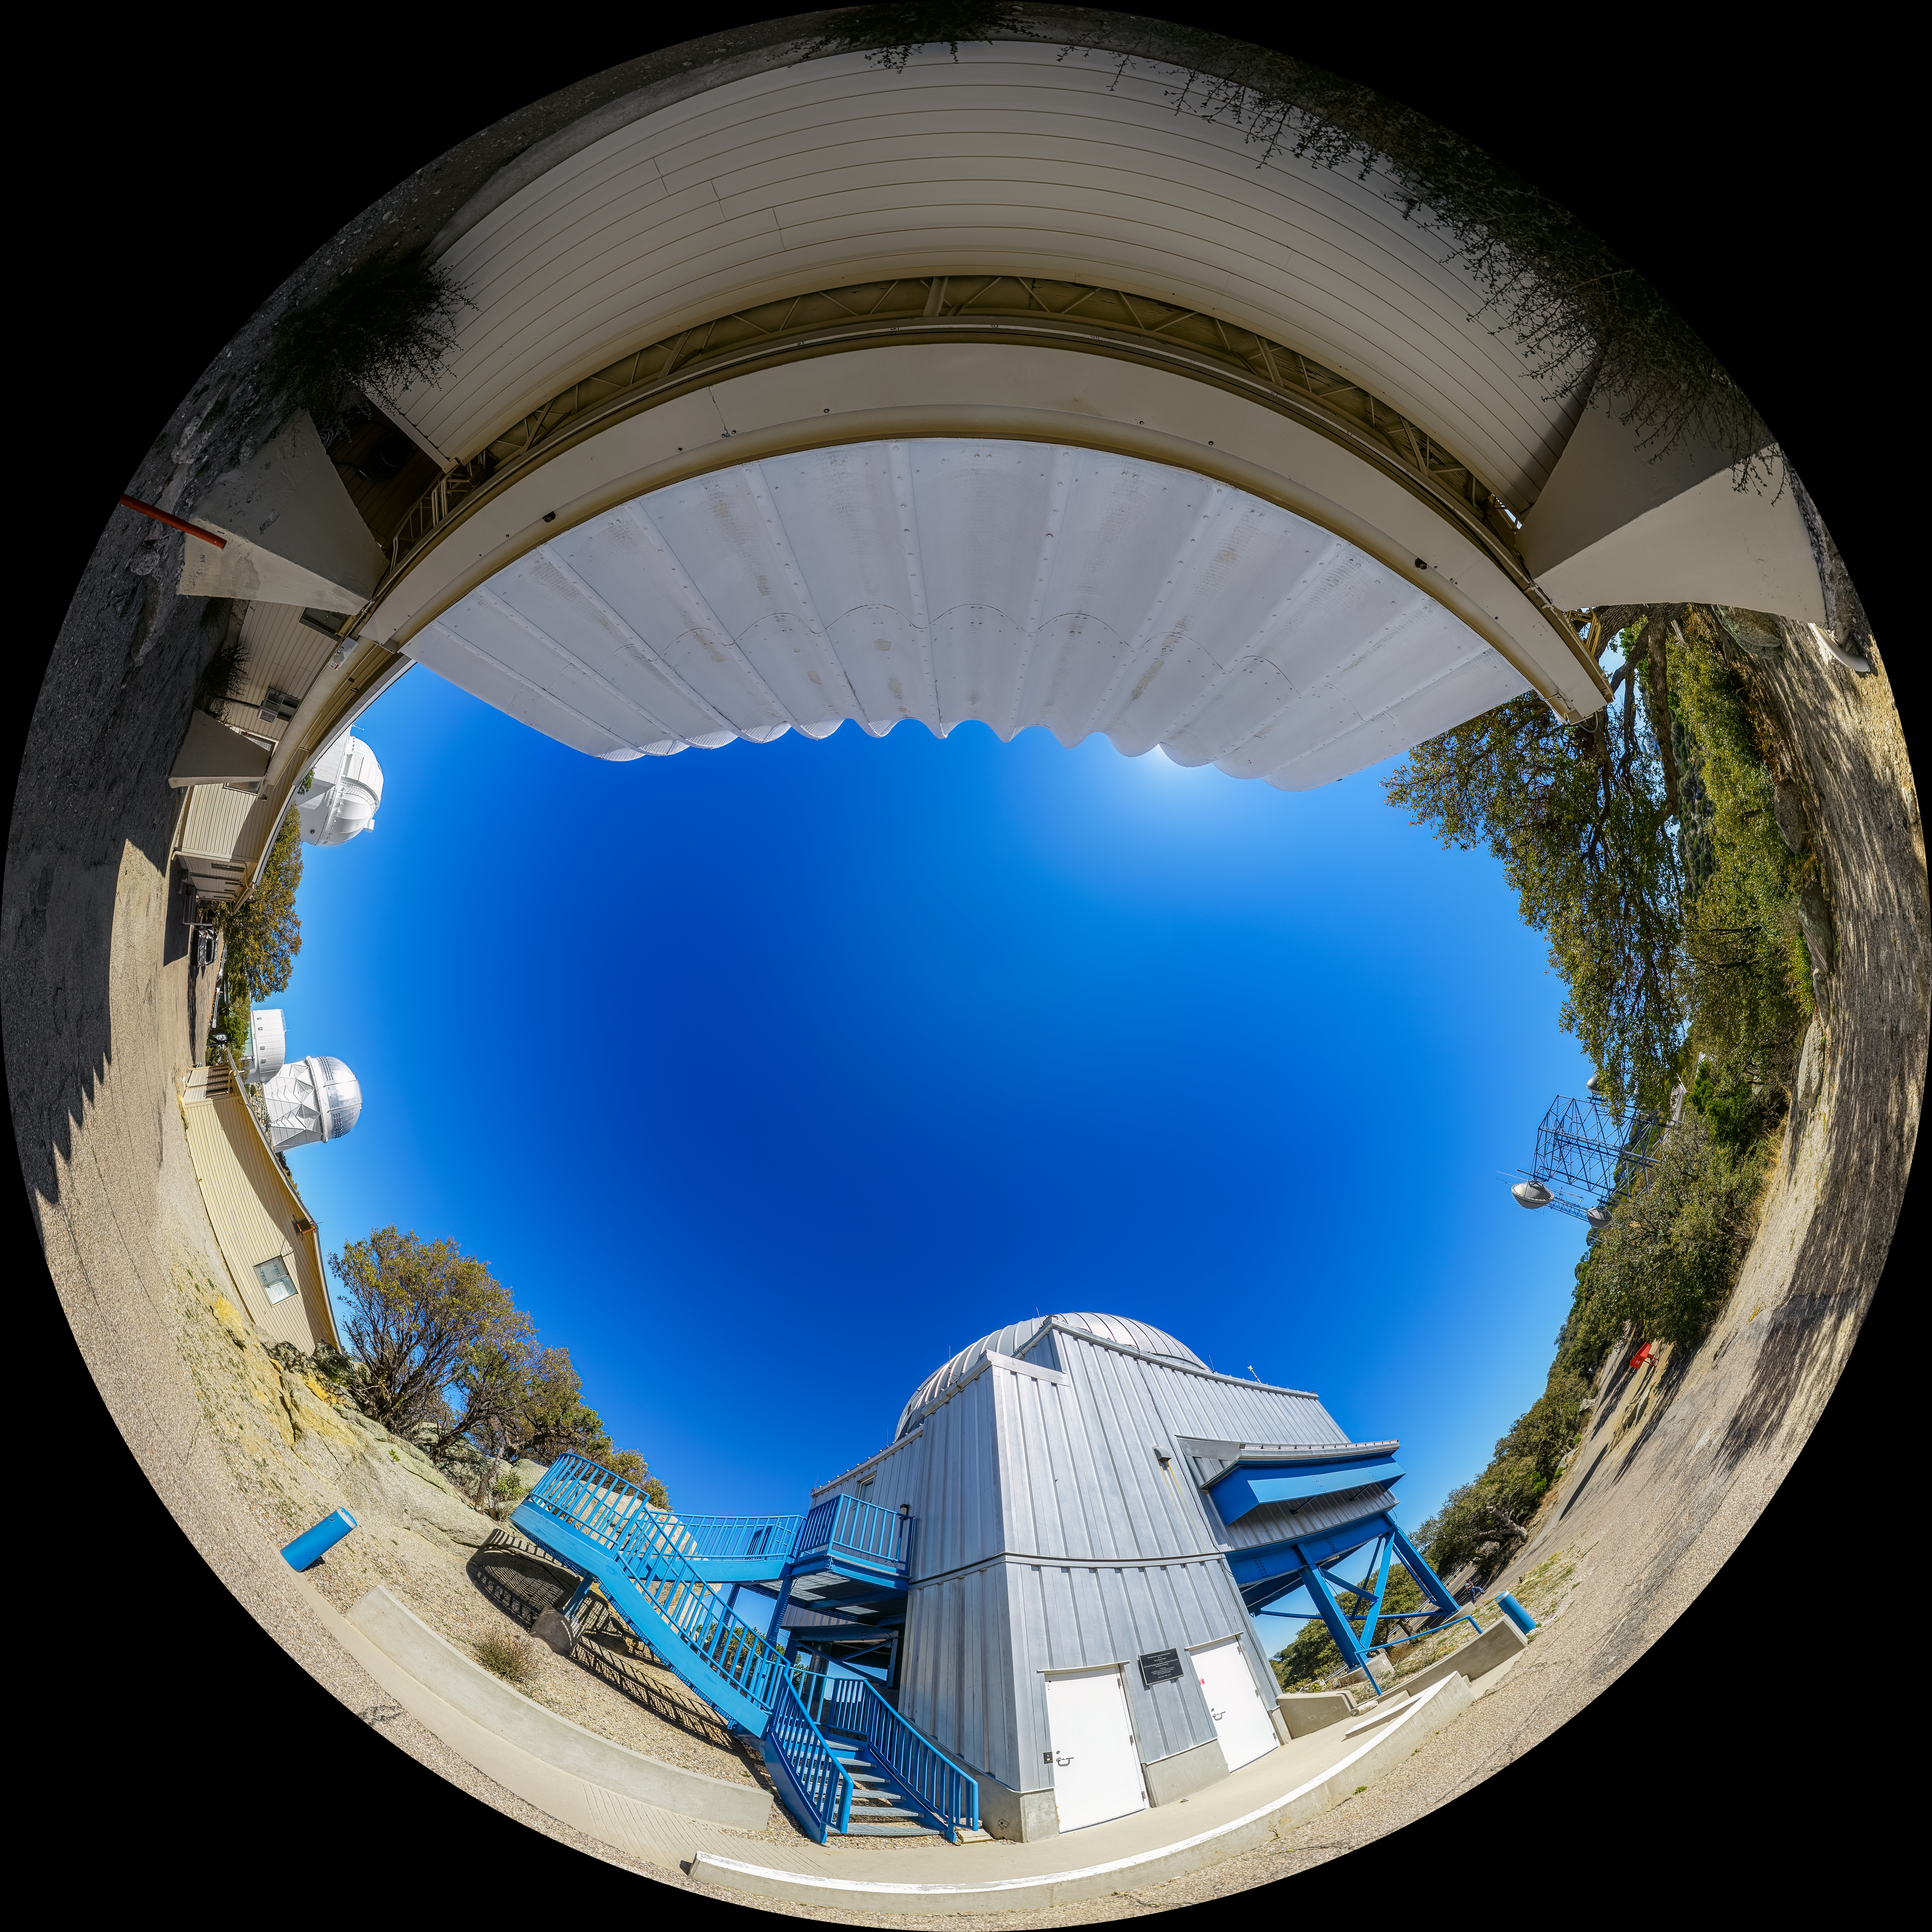

UA SuperLotis Telescope Fulldome

A fulldome view of the UA SuperLotis Telescope located at Kitt Peak National Observatory (KPNO), a Program of NSF NOIRLab, near Tucson, Arizona.

A 360 panorama of this image can be found here.

Credit: KPNO/NOIRLab/NSF/AURA/P. Horálek